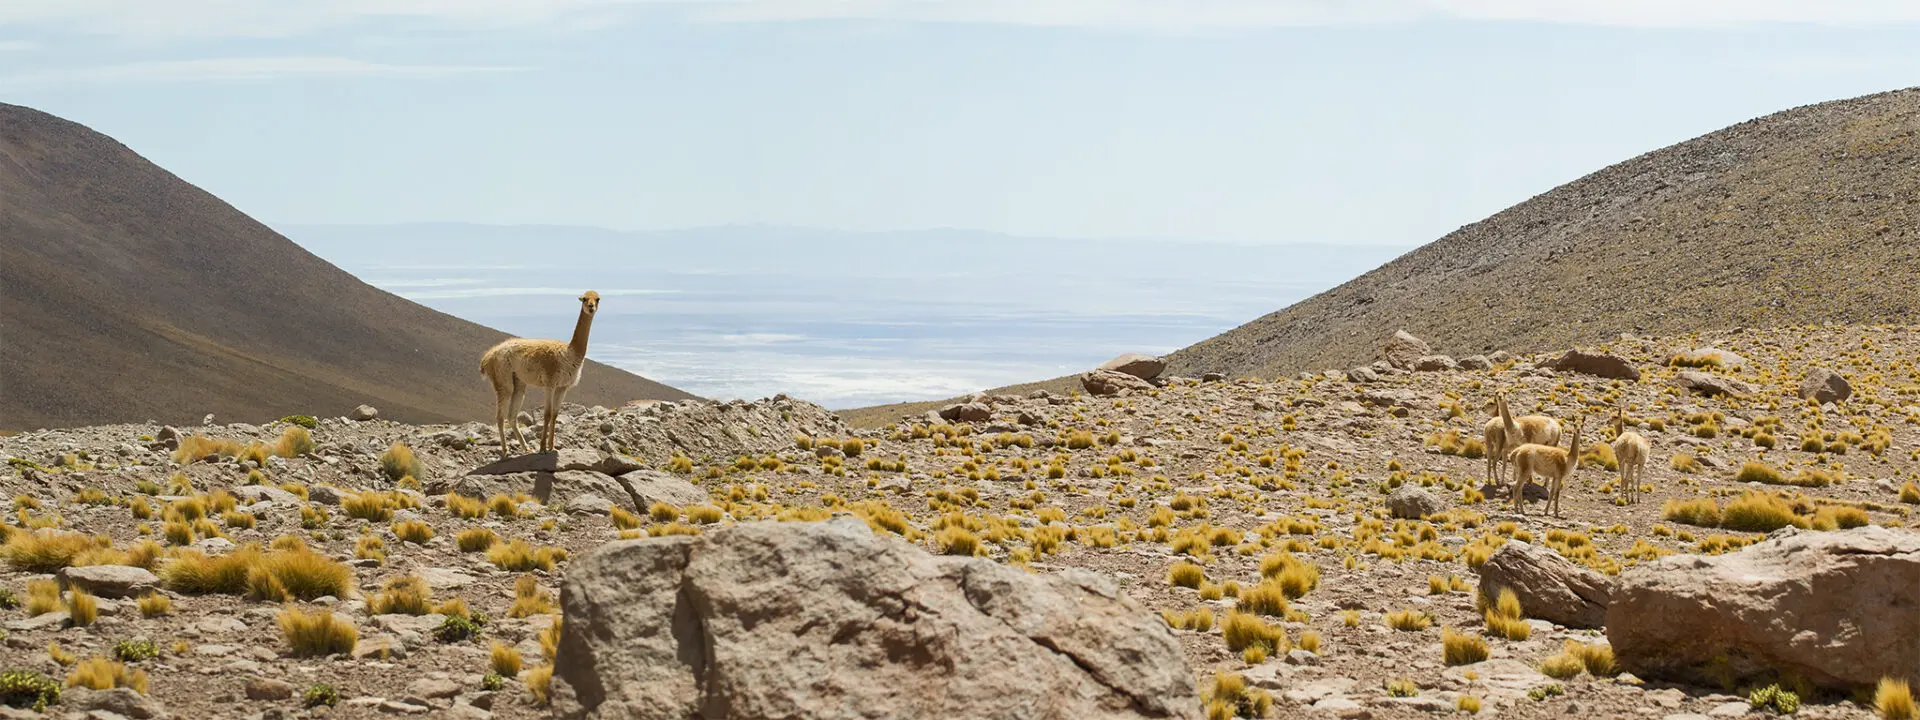

The vicuña

The vicuña (Vicugna vicugna), -of the Quechua wik’uña-, is a species of mammal of the family of camelids that lives in the Andean highlands. Despite their shyness, it is common to see herds in the ALMA territorial area.

Credit: ALMA (ESO / NAOJ / NRAO)